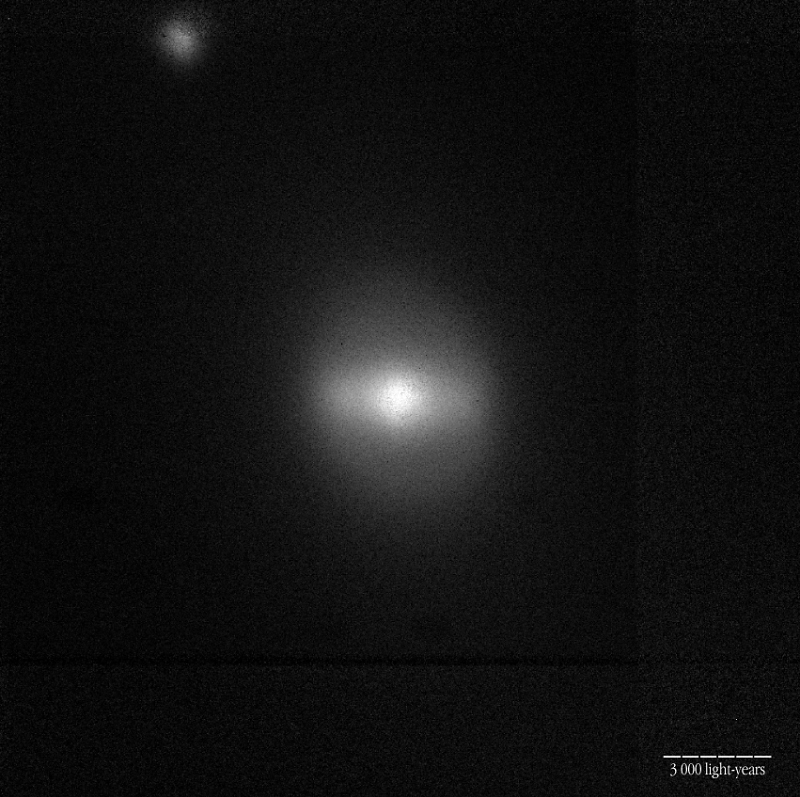

Centre of the active galaxy NGC 5728

This is a photo of an active galaxy that was observed with ISAAC during the programme being carried out. It shows NGC 5728 (K-band). The bar-like structure and the luminous centre where the Black Hole is located is visible. The distance to this galaxy is approximately 120 million light-years; the local scale is indicated in the photo.

Technical information: this image of the central region of NGC 5728 was obtained at the 3.5-m Canada-France-Hawaii Telescope (CFHT) and the Adaptive-Optics PUEO instrument; the K-band (2.3 µm) exposure lasted 60 sec and the field measures 38 X 38 arcsec 2. North is up and East is left.

Credit: ESO